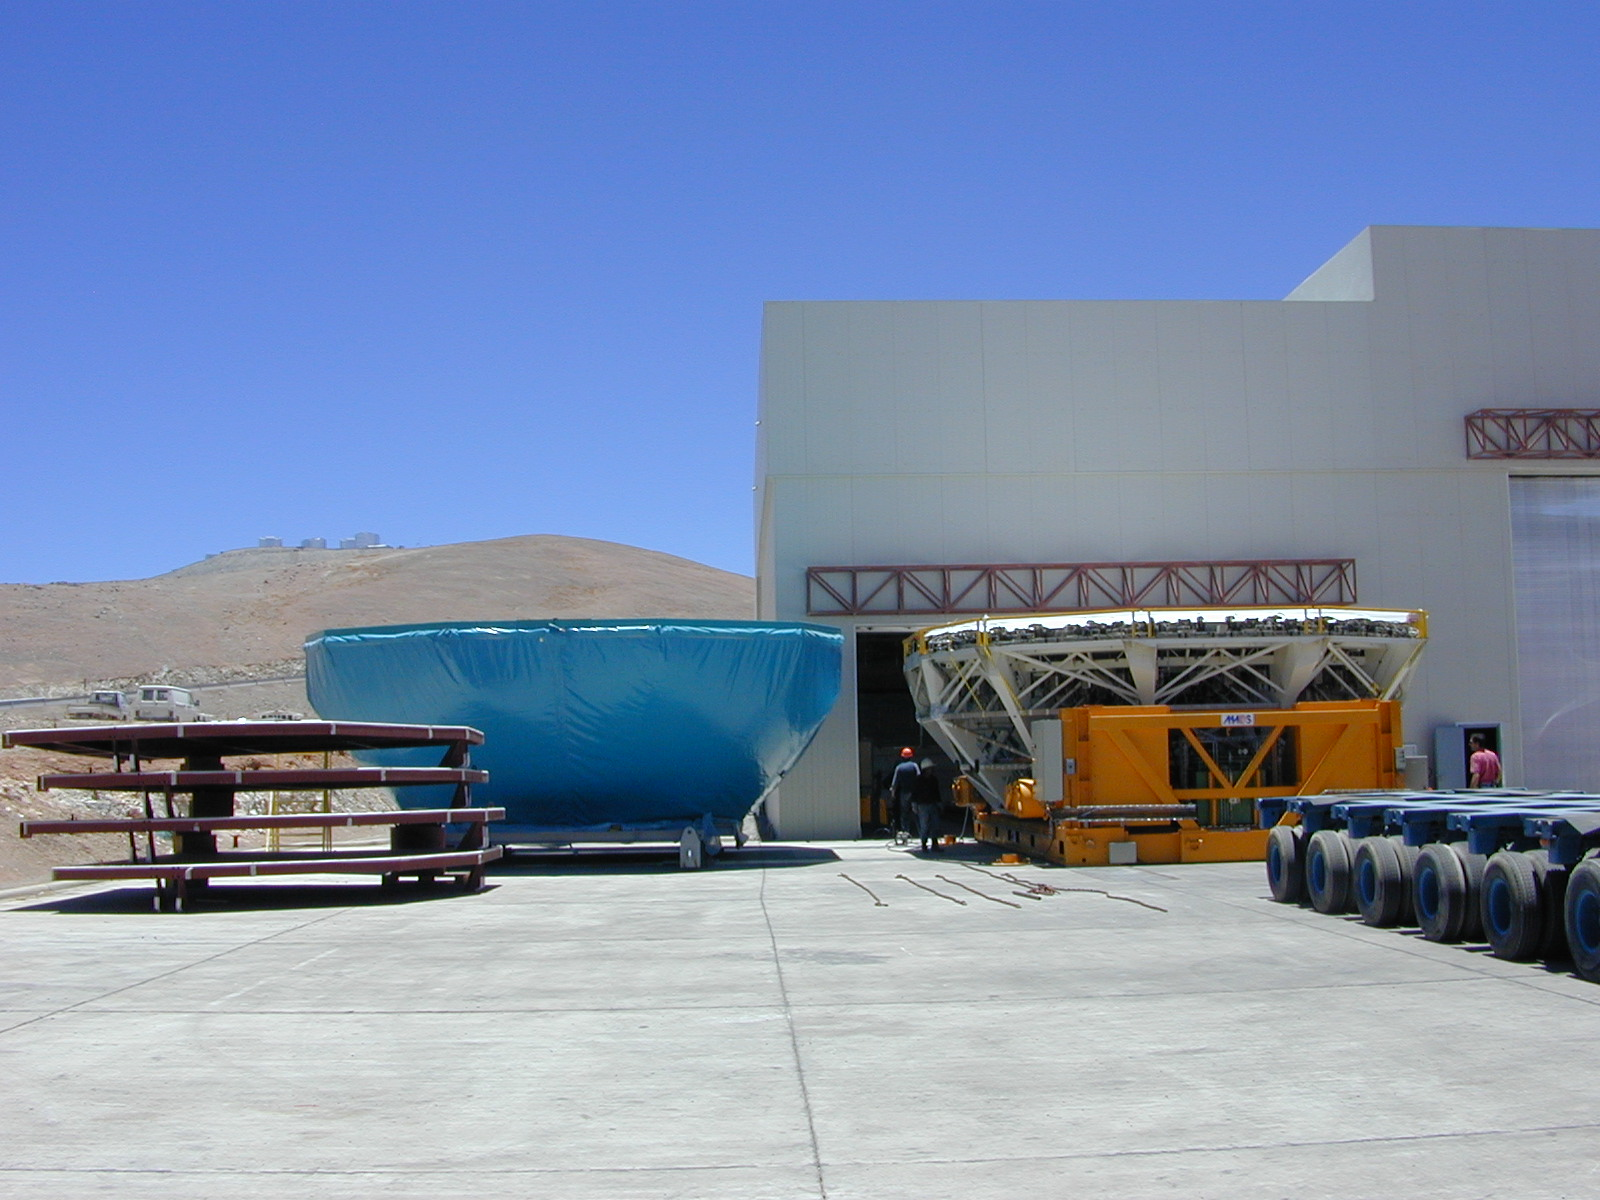

Mirror and mirror cell outside the maintenance building

The third Mirror Cell with the coated 8.2-m mirror, resting on its Carriage, is moved outside the Mirror Maintenance Building. To the left is the fourth M1 Mirror Cell for YEPUN (UT4) in its protective cover. Integration work on UT4 is well underway and this cell will be installed in the beginning of Jan 2000.

Credit: ESO